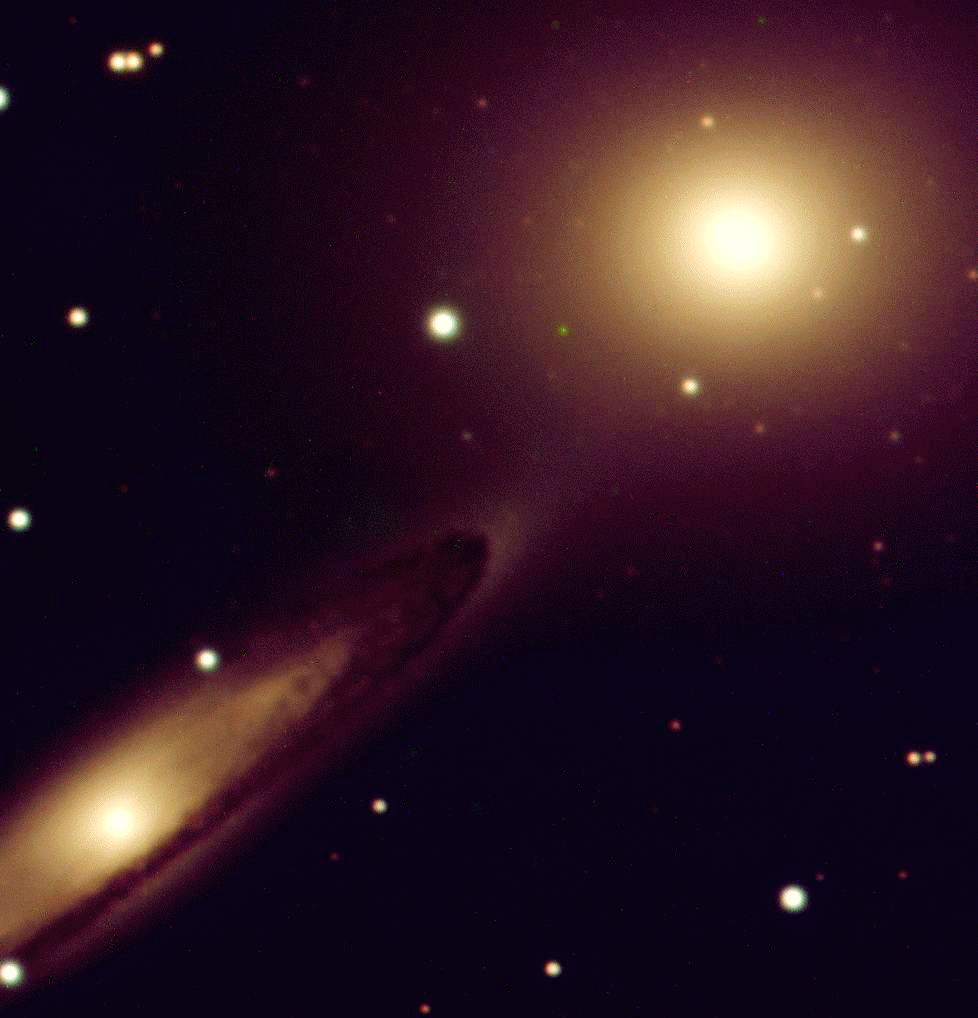

Interacting galaxies NGC 5090

This is a close-up view of the double galaxy NGC 5090 (right) and NGC 5091 (left), in the southern constellation Centaurus. The first is a typical S0 galaxy with a bright diffuse centre, surrounded by a fainter envelope of stars (not resolved in this picture). However, some of the starlike objects seen in this region may be globular clusters (or dwarf galaxies) in orbit around NGC 5090. The other galaxy is of type Sa (the spiral structure is more developed) and is seen at a steep angle. The three-colour composite is based on frames obtained with KUEYEN on March 29, 1999, with the same filters and exposure times as used for ESO Press Photo eso9923. The image quality is 0.7 arcsec and the field is 90 x 90 arcsec 2. North is up and East is left.

Credit: ESO